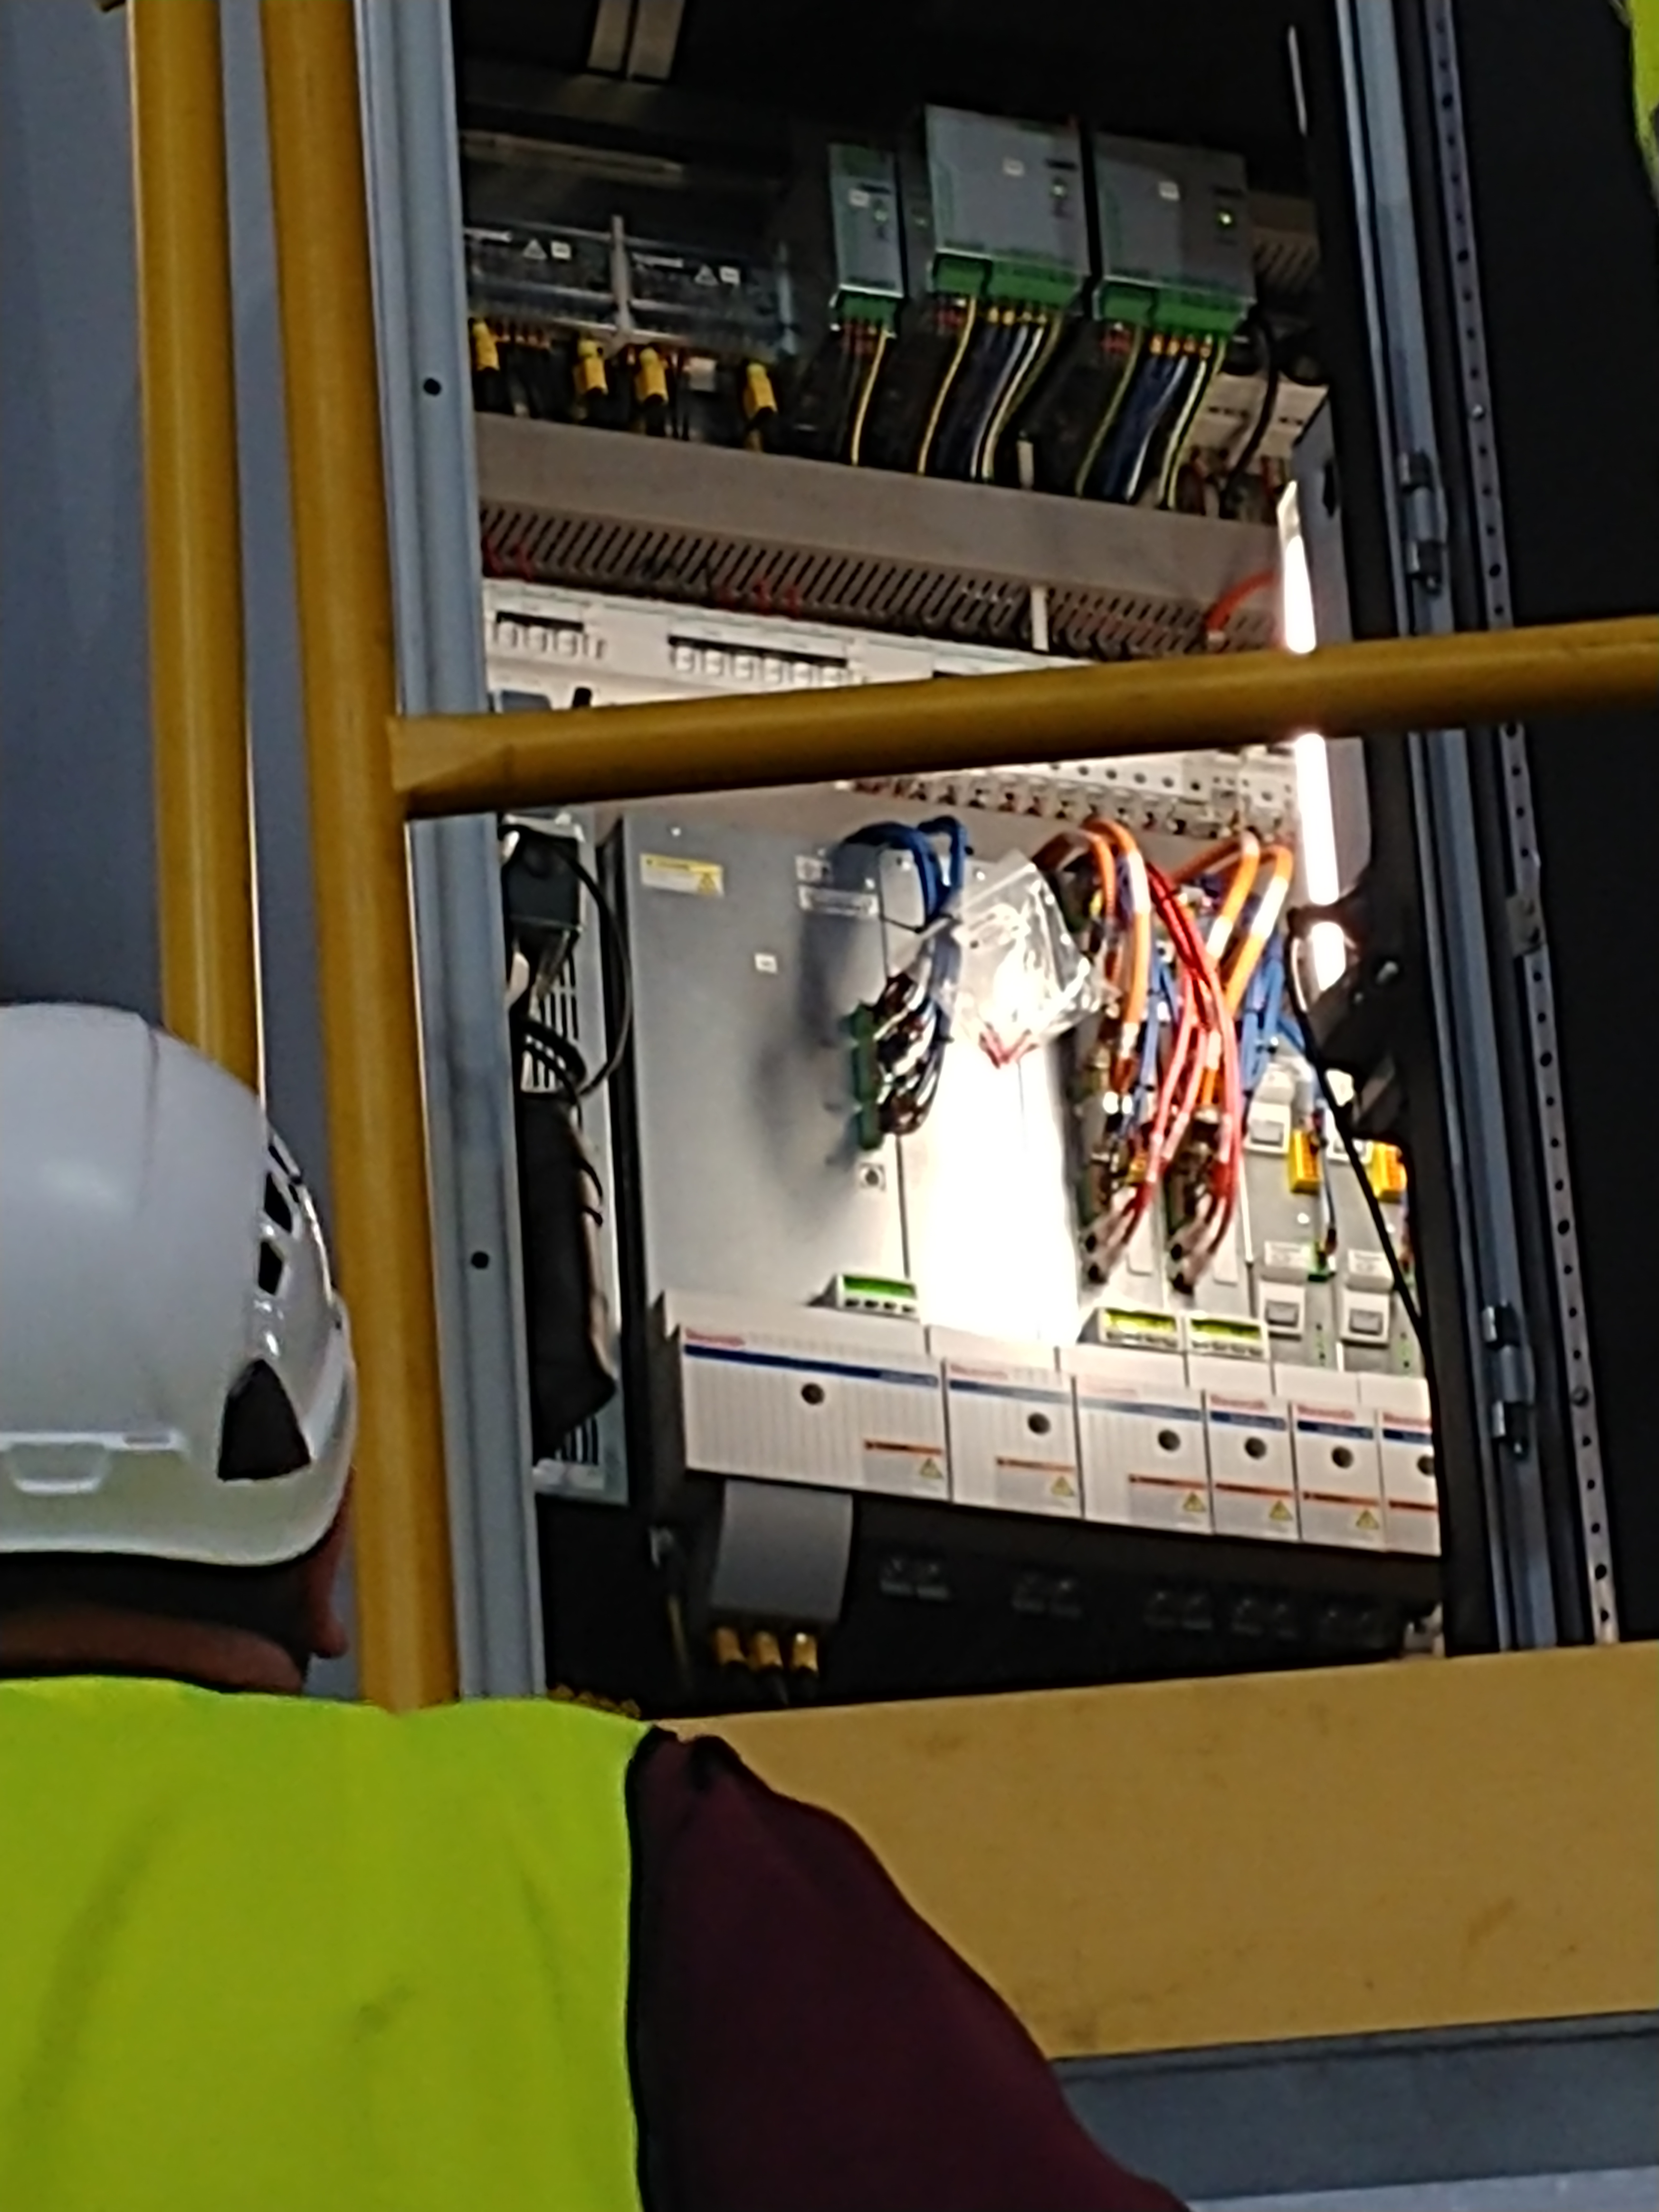

TMA Safety Review

An LSST team spent 5 days in Spain this month, conducting a thorough safety review of the Telescope Mount Assembly (TMA), at vendor Asturfeito. LSST Safety Manager Chuck Gessner, Telescope and Site Technical Manager Shawn Callahan, Senior Systems Engineer Austin Roberts, and Lead Electrical Engineer Oliver Wiecha inspected the numerous safety features included in the structure of the TMA.

Credit: Rubin Observatory/NSF/AURA